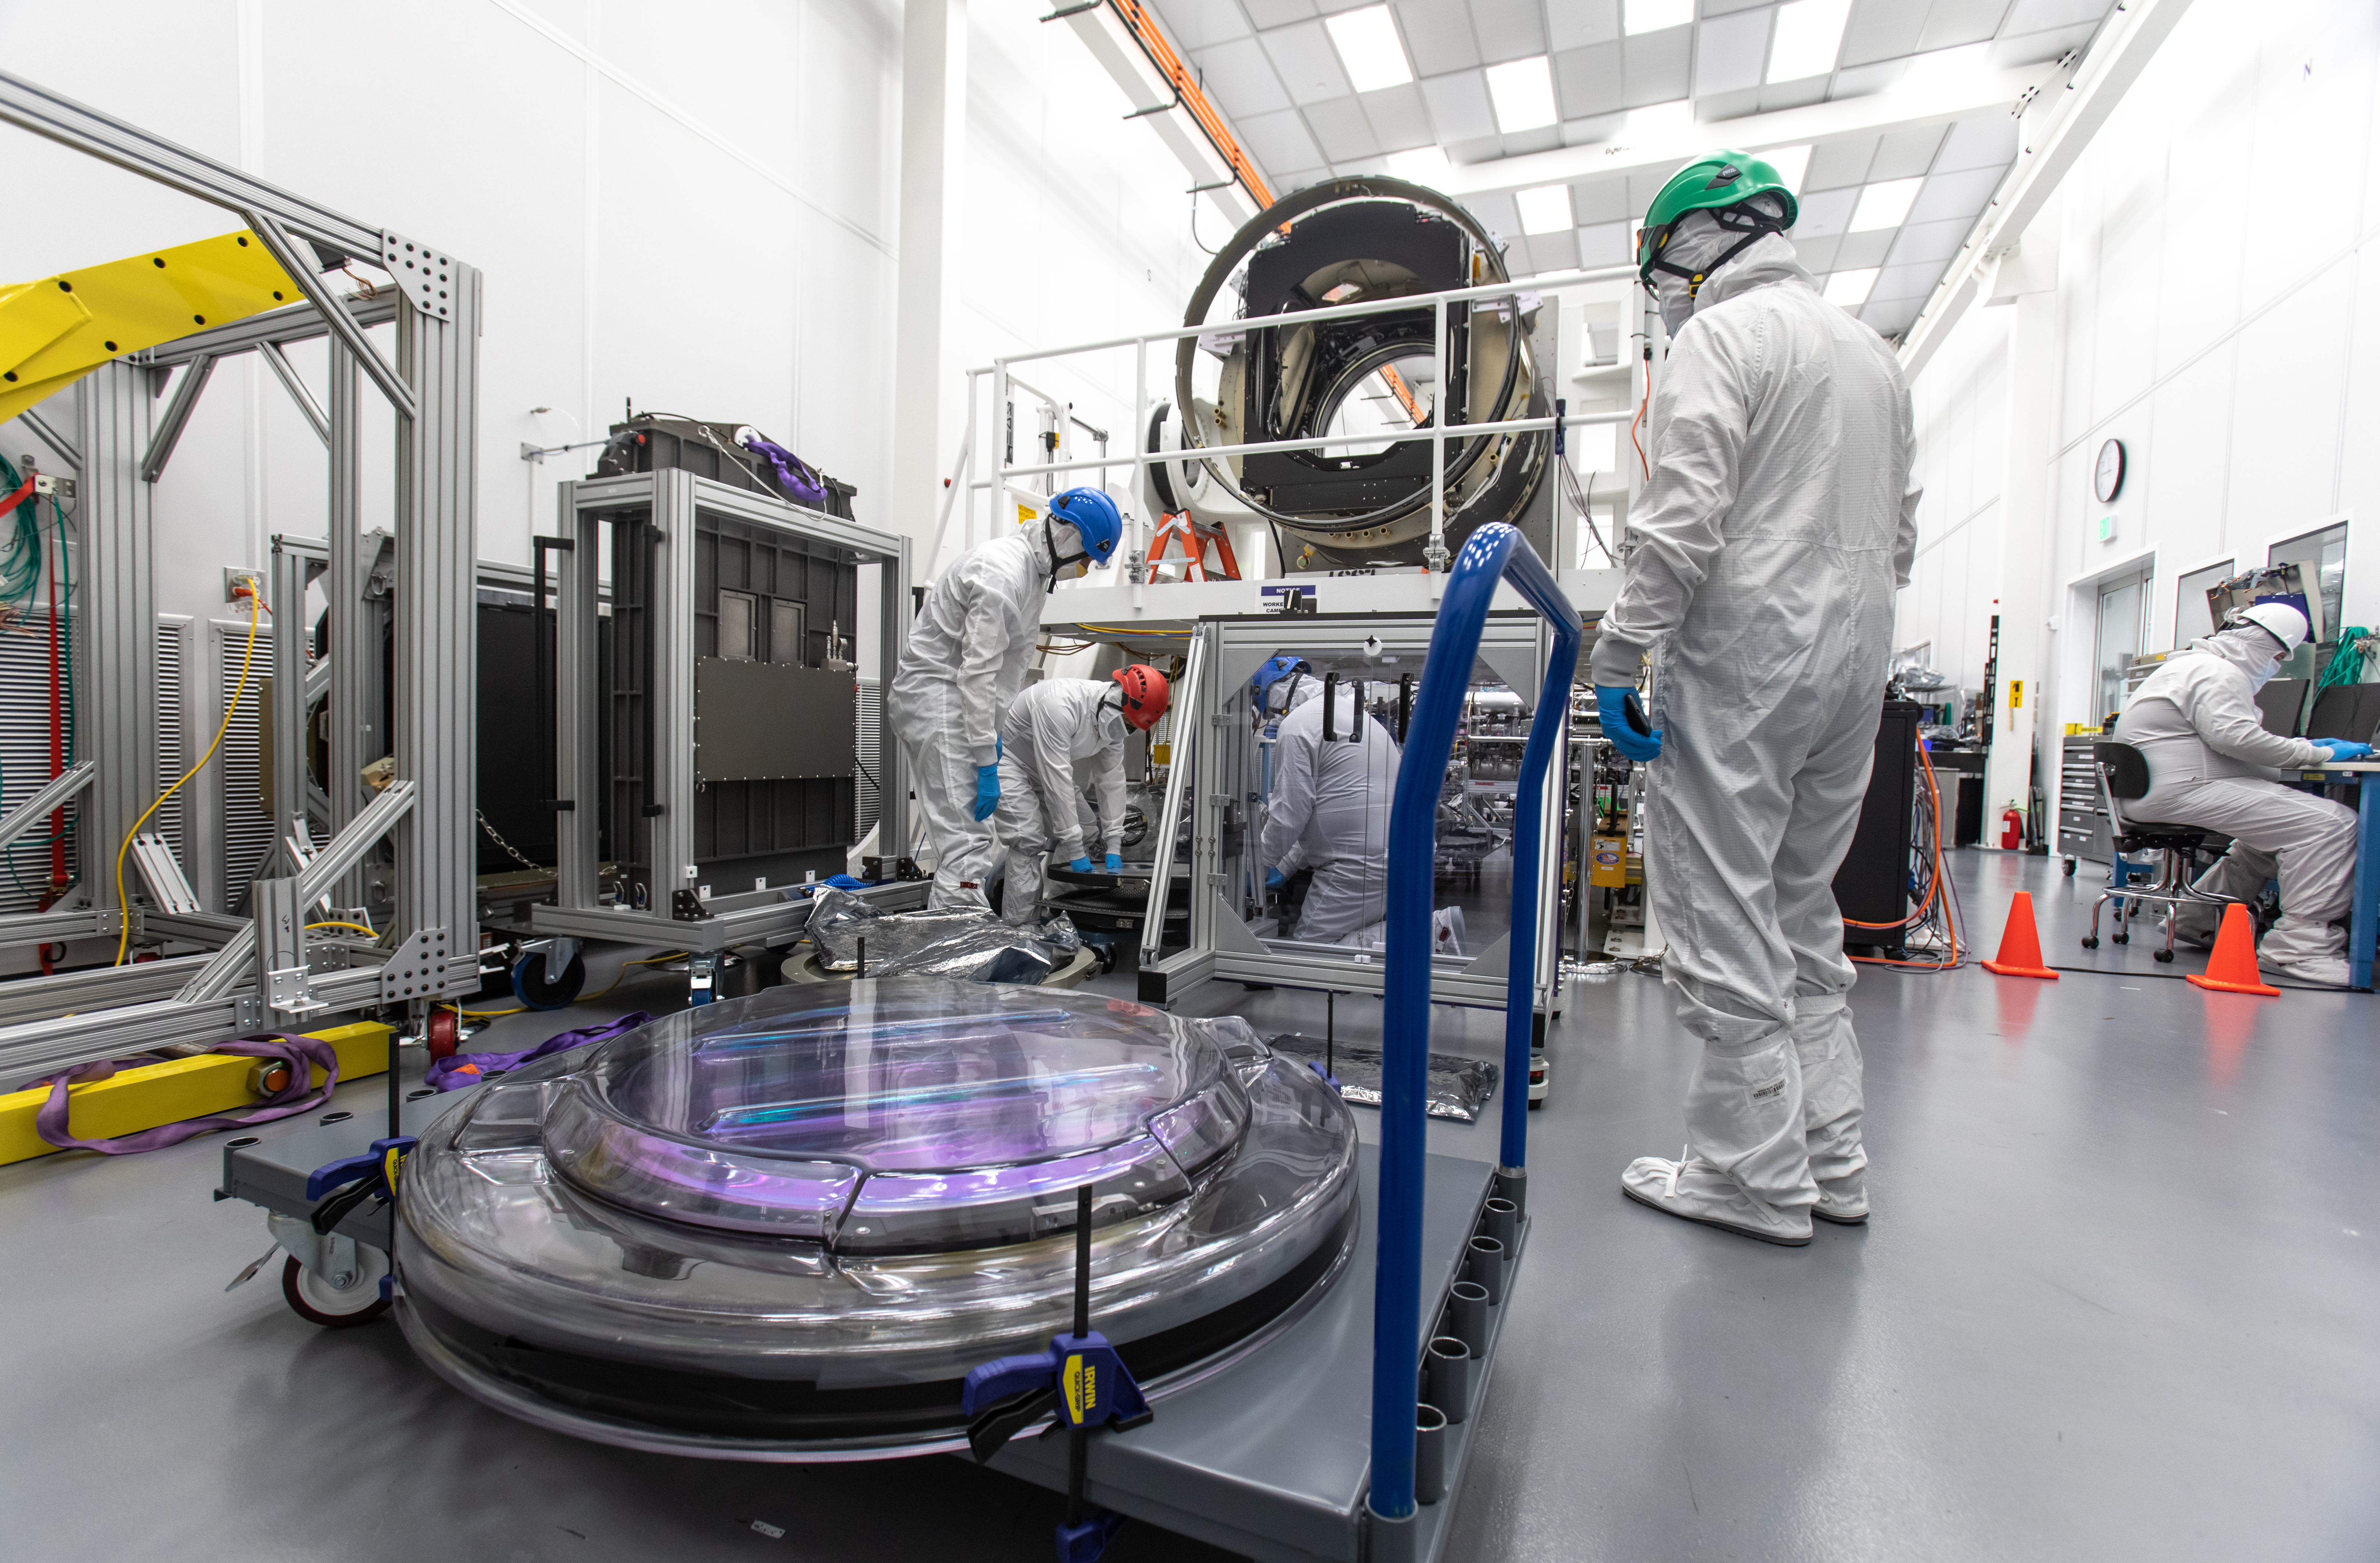

LSST R-Band Optical Filter

SLAC's LSST team carefully unpack, examine, test and store the r-band filter, the first of six optic filters that will be part of the completed LSST Camera.

Credit: Jacqueline Ramseyer Orrell/SLAC National Accelerator Laboratory